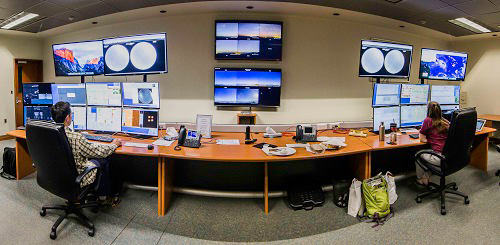

Remote observations at Gemini South

Gemini South staff Javier Fuentes and Joy Chavez conduct remote observations from the control room in La Serena, Chile.

Credit: International Gemini Observatory/NOIRLab/NSF/AURA